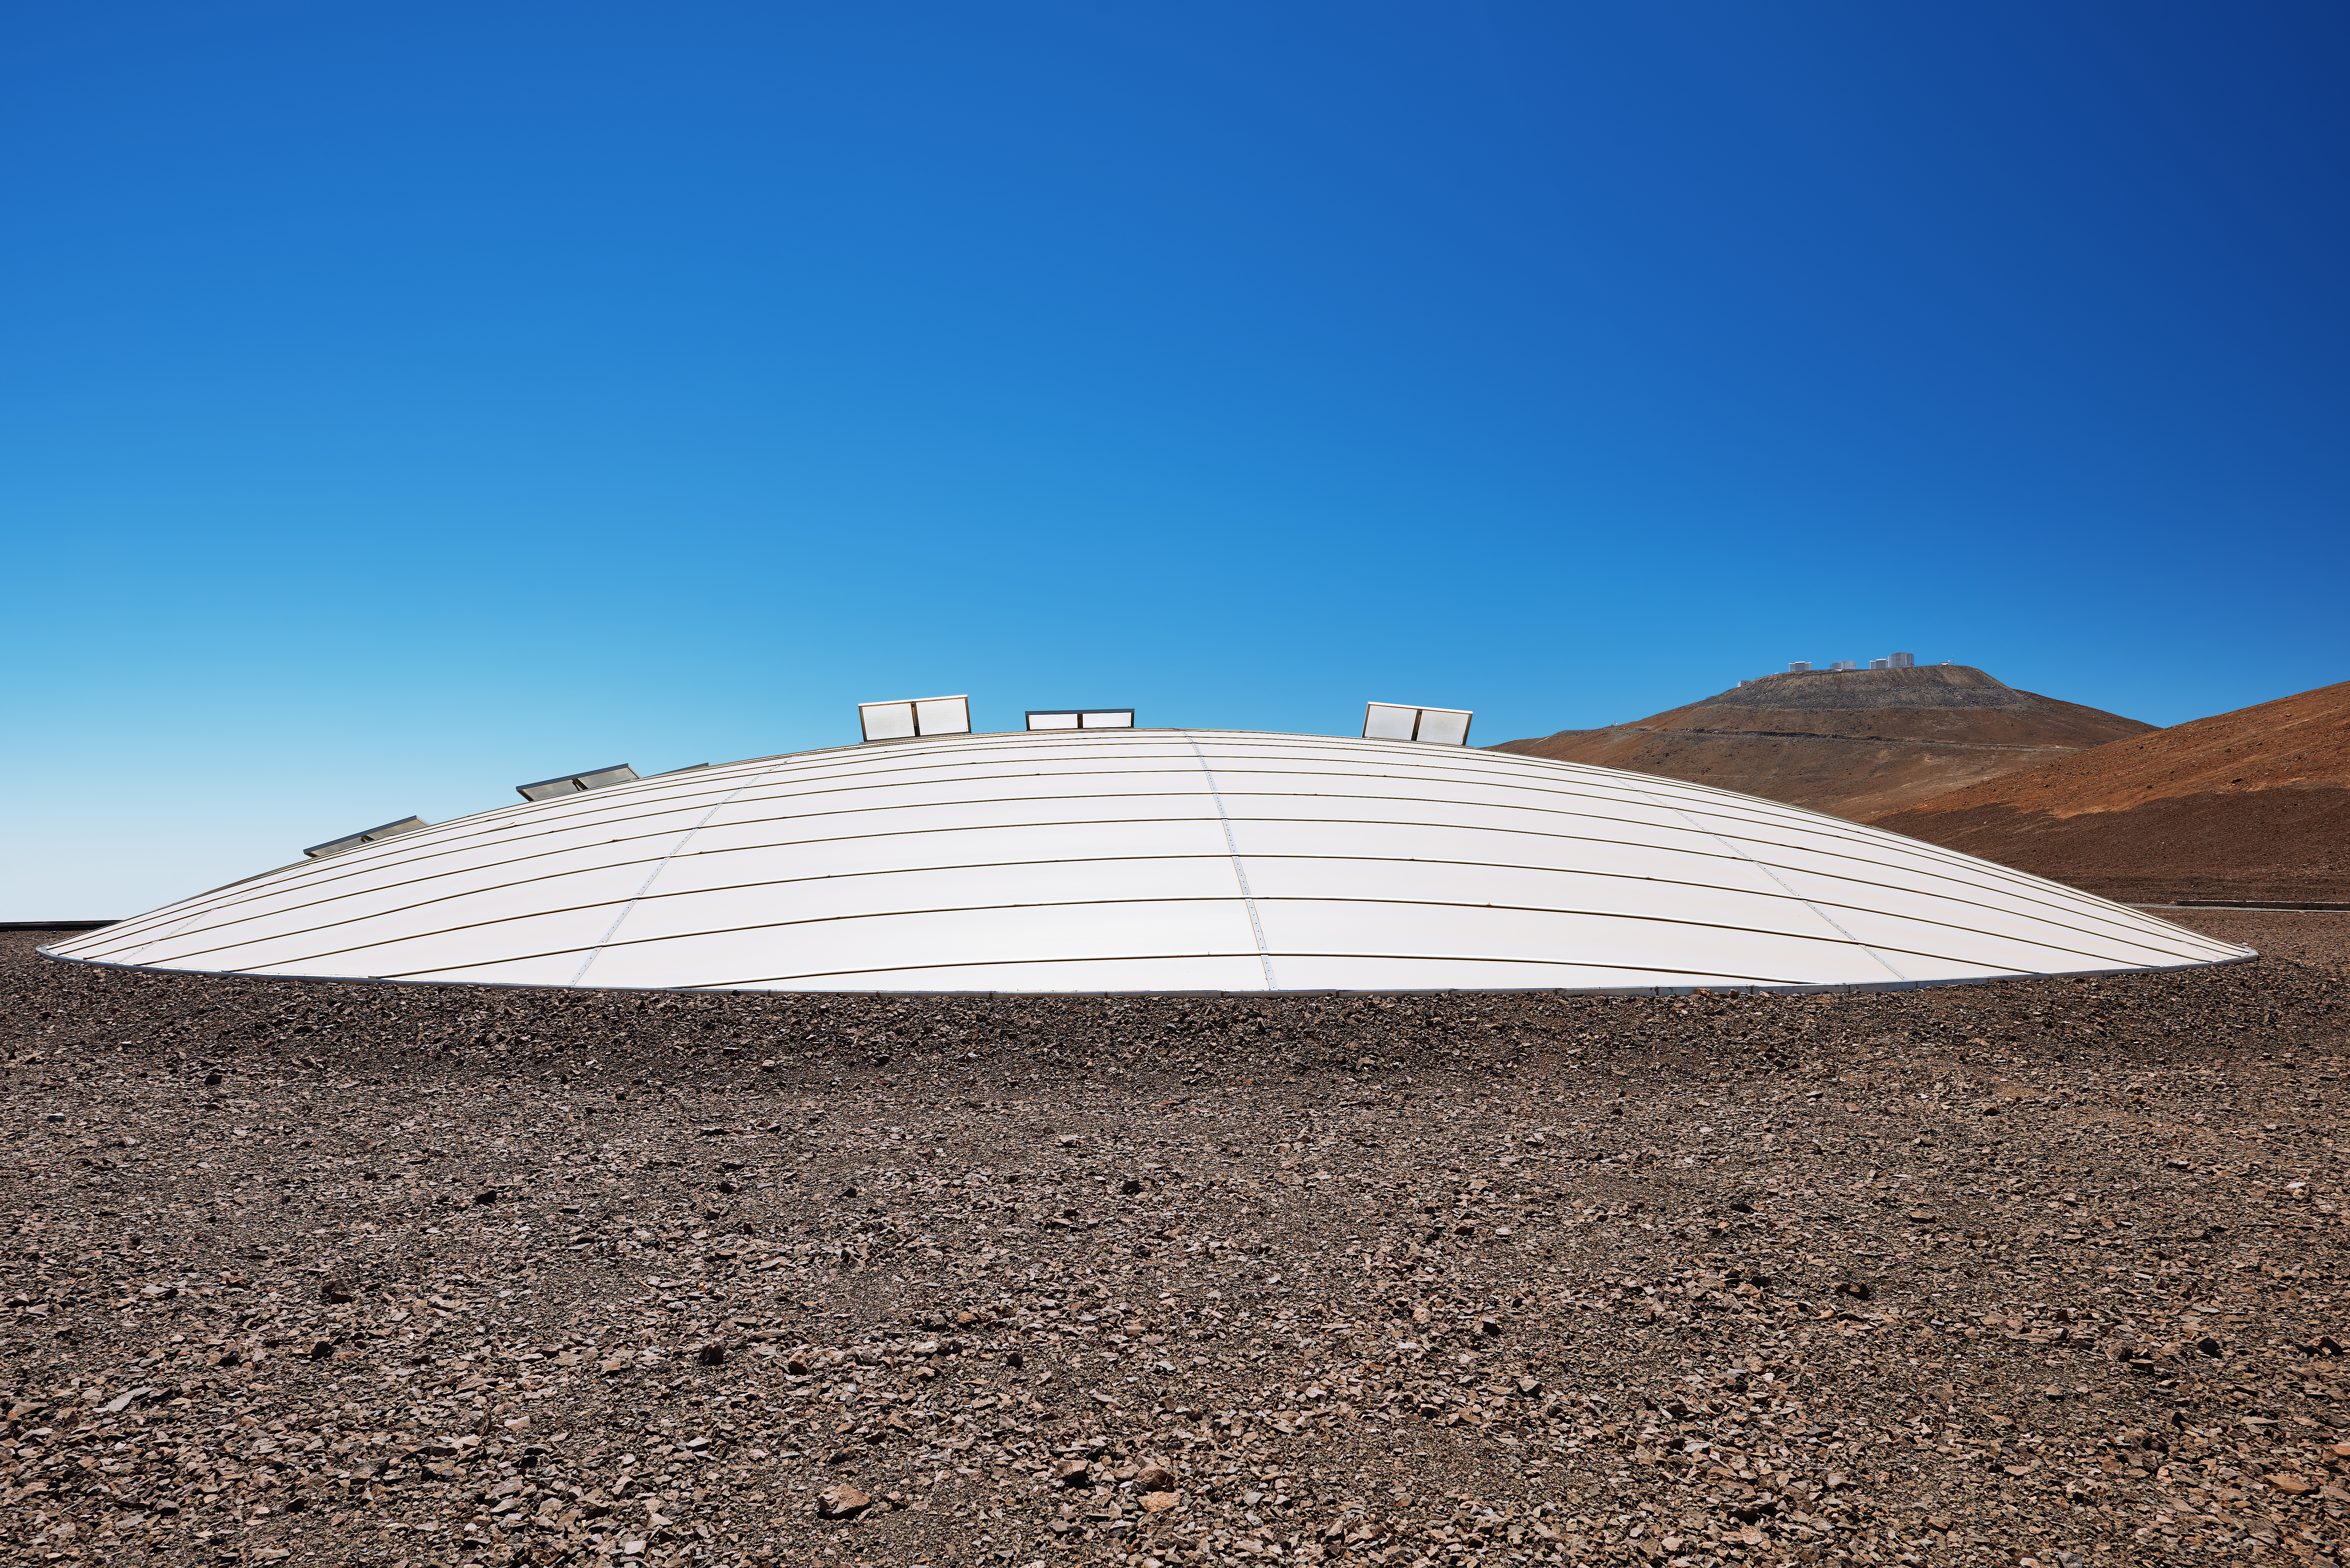

Residencia's dome

The 35-metre dome shown in this image provides a shaded refuge from the harsh desert conditions in the Atacama desert, the home of ESO's Paranal observatory. The dome is perched atop the Residencia, the living quarters for ESO staff and visiting astronomers.

Credit: Enrico Sacchetti/ESO